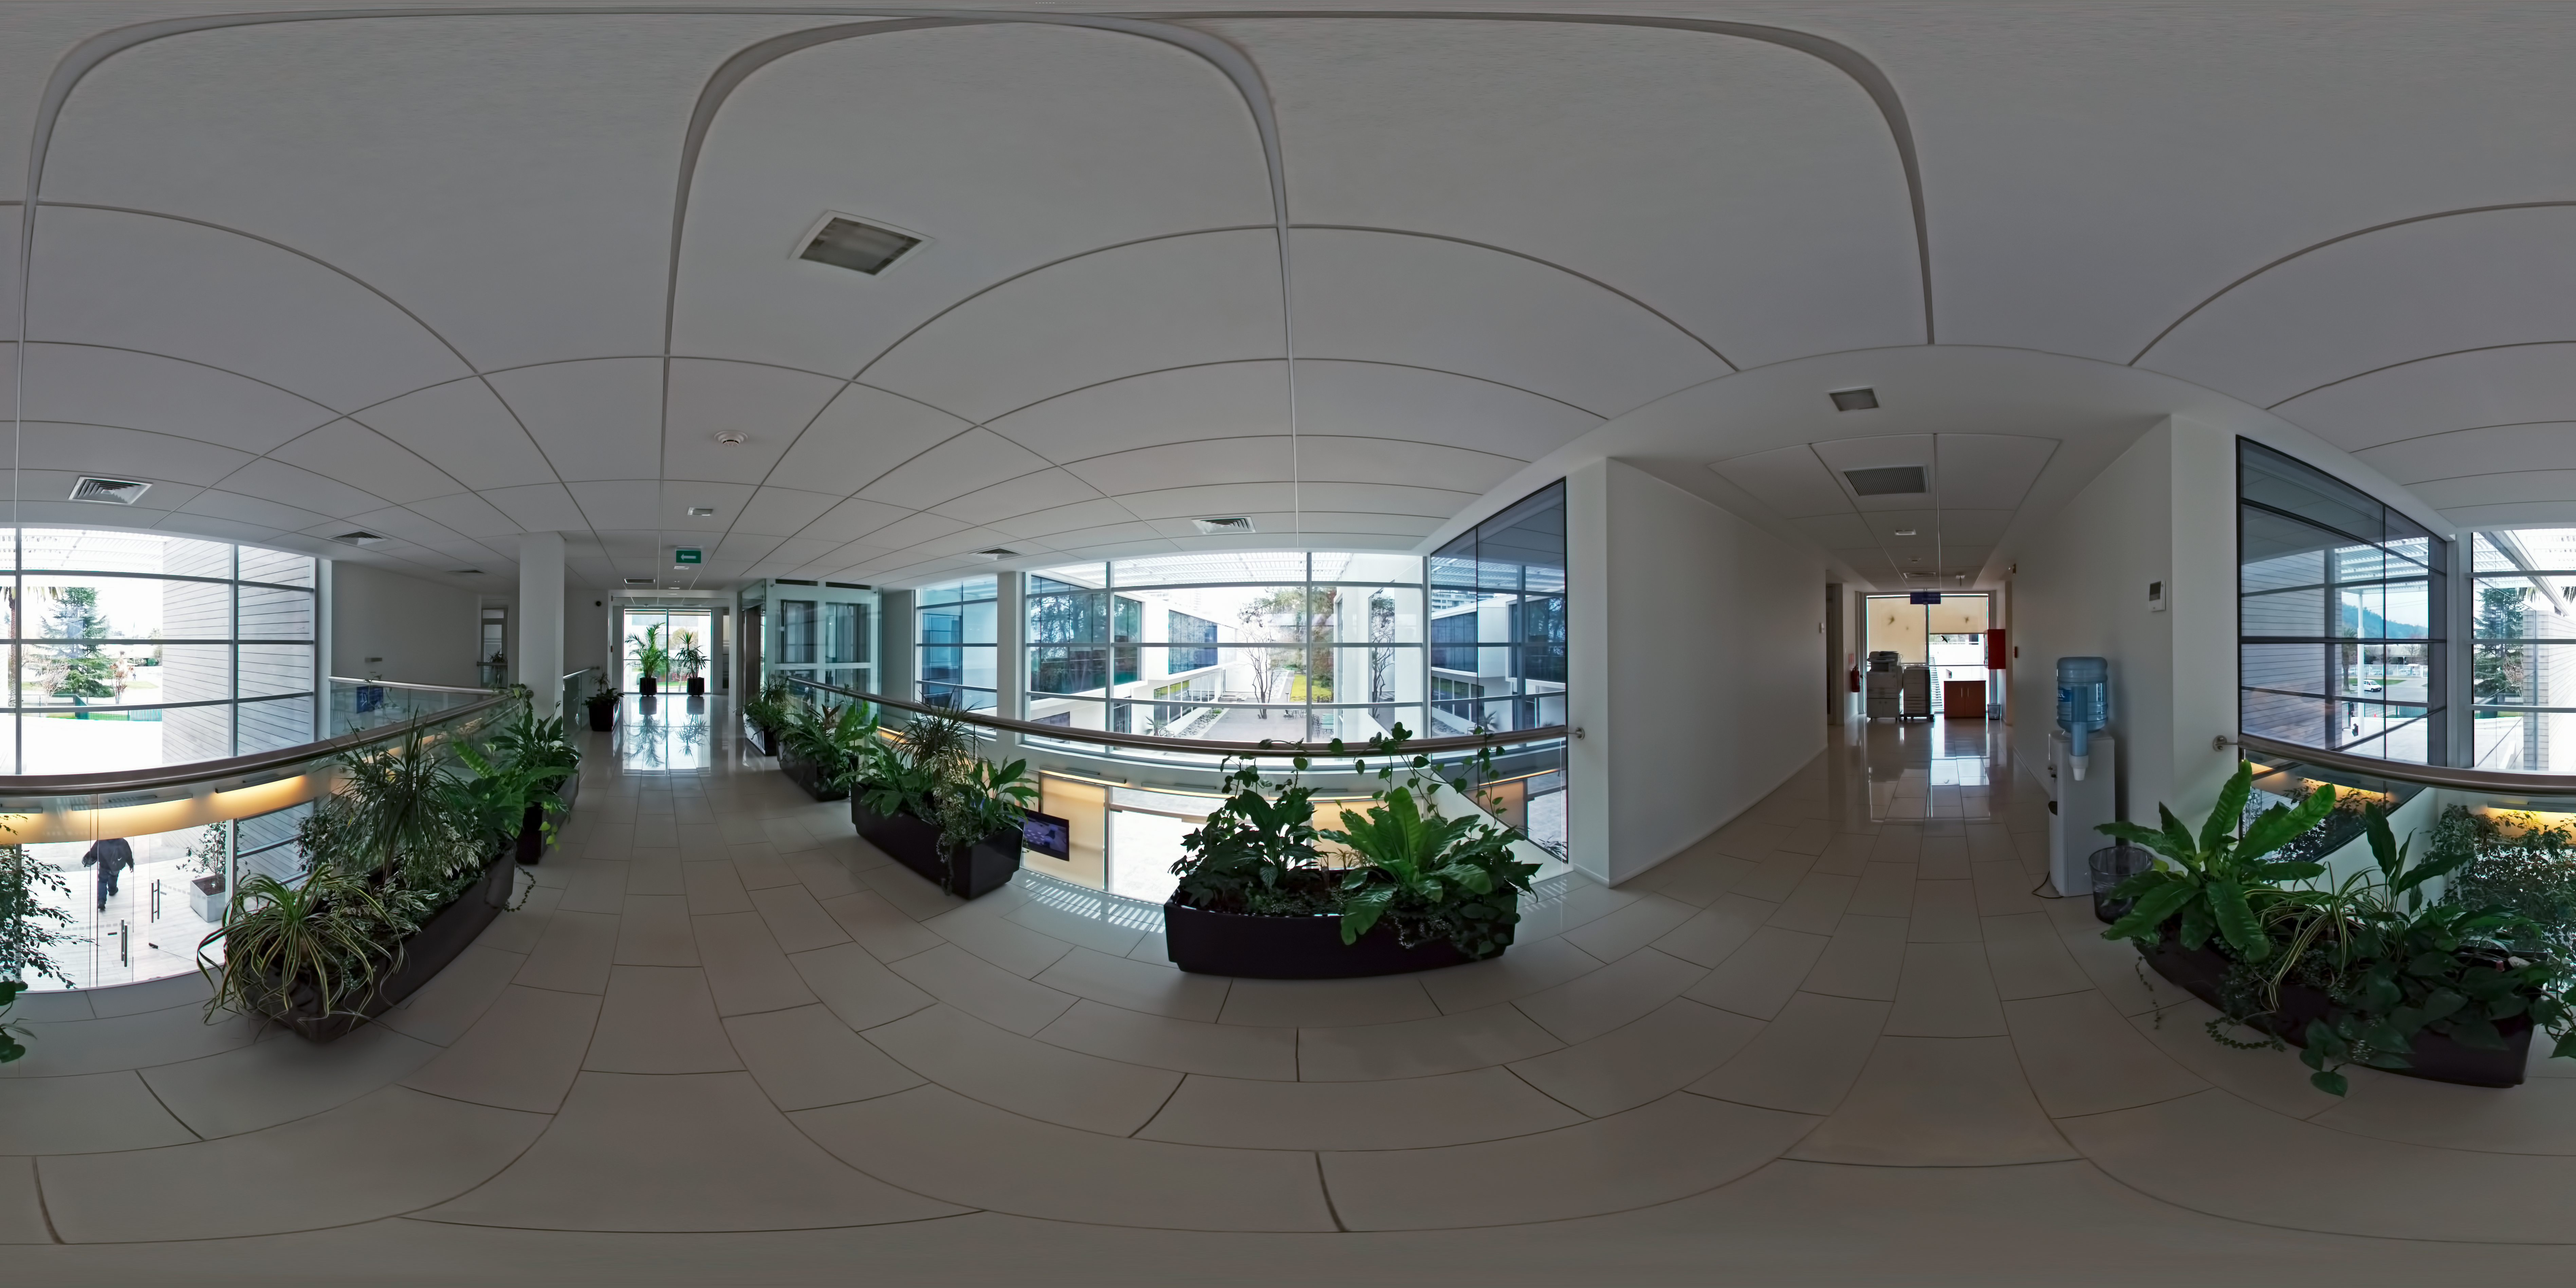

ALMA Santiago Central Office

This 360 degree panorama shows the first floor entrance hall of the Atacama Large Millimeter/submillimeter Array (ALMA) Santiago Central Office. The office was built by ESO as part of its responsibilities as the European ALMA partner and it is located next to the ESO Vitacura Headquarters.

Credit: ESO